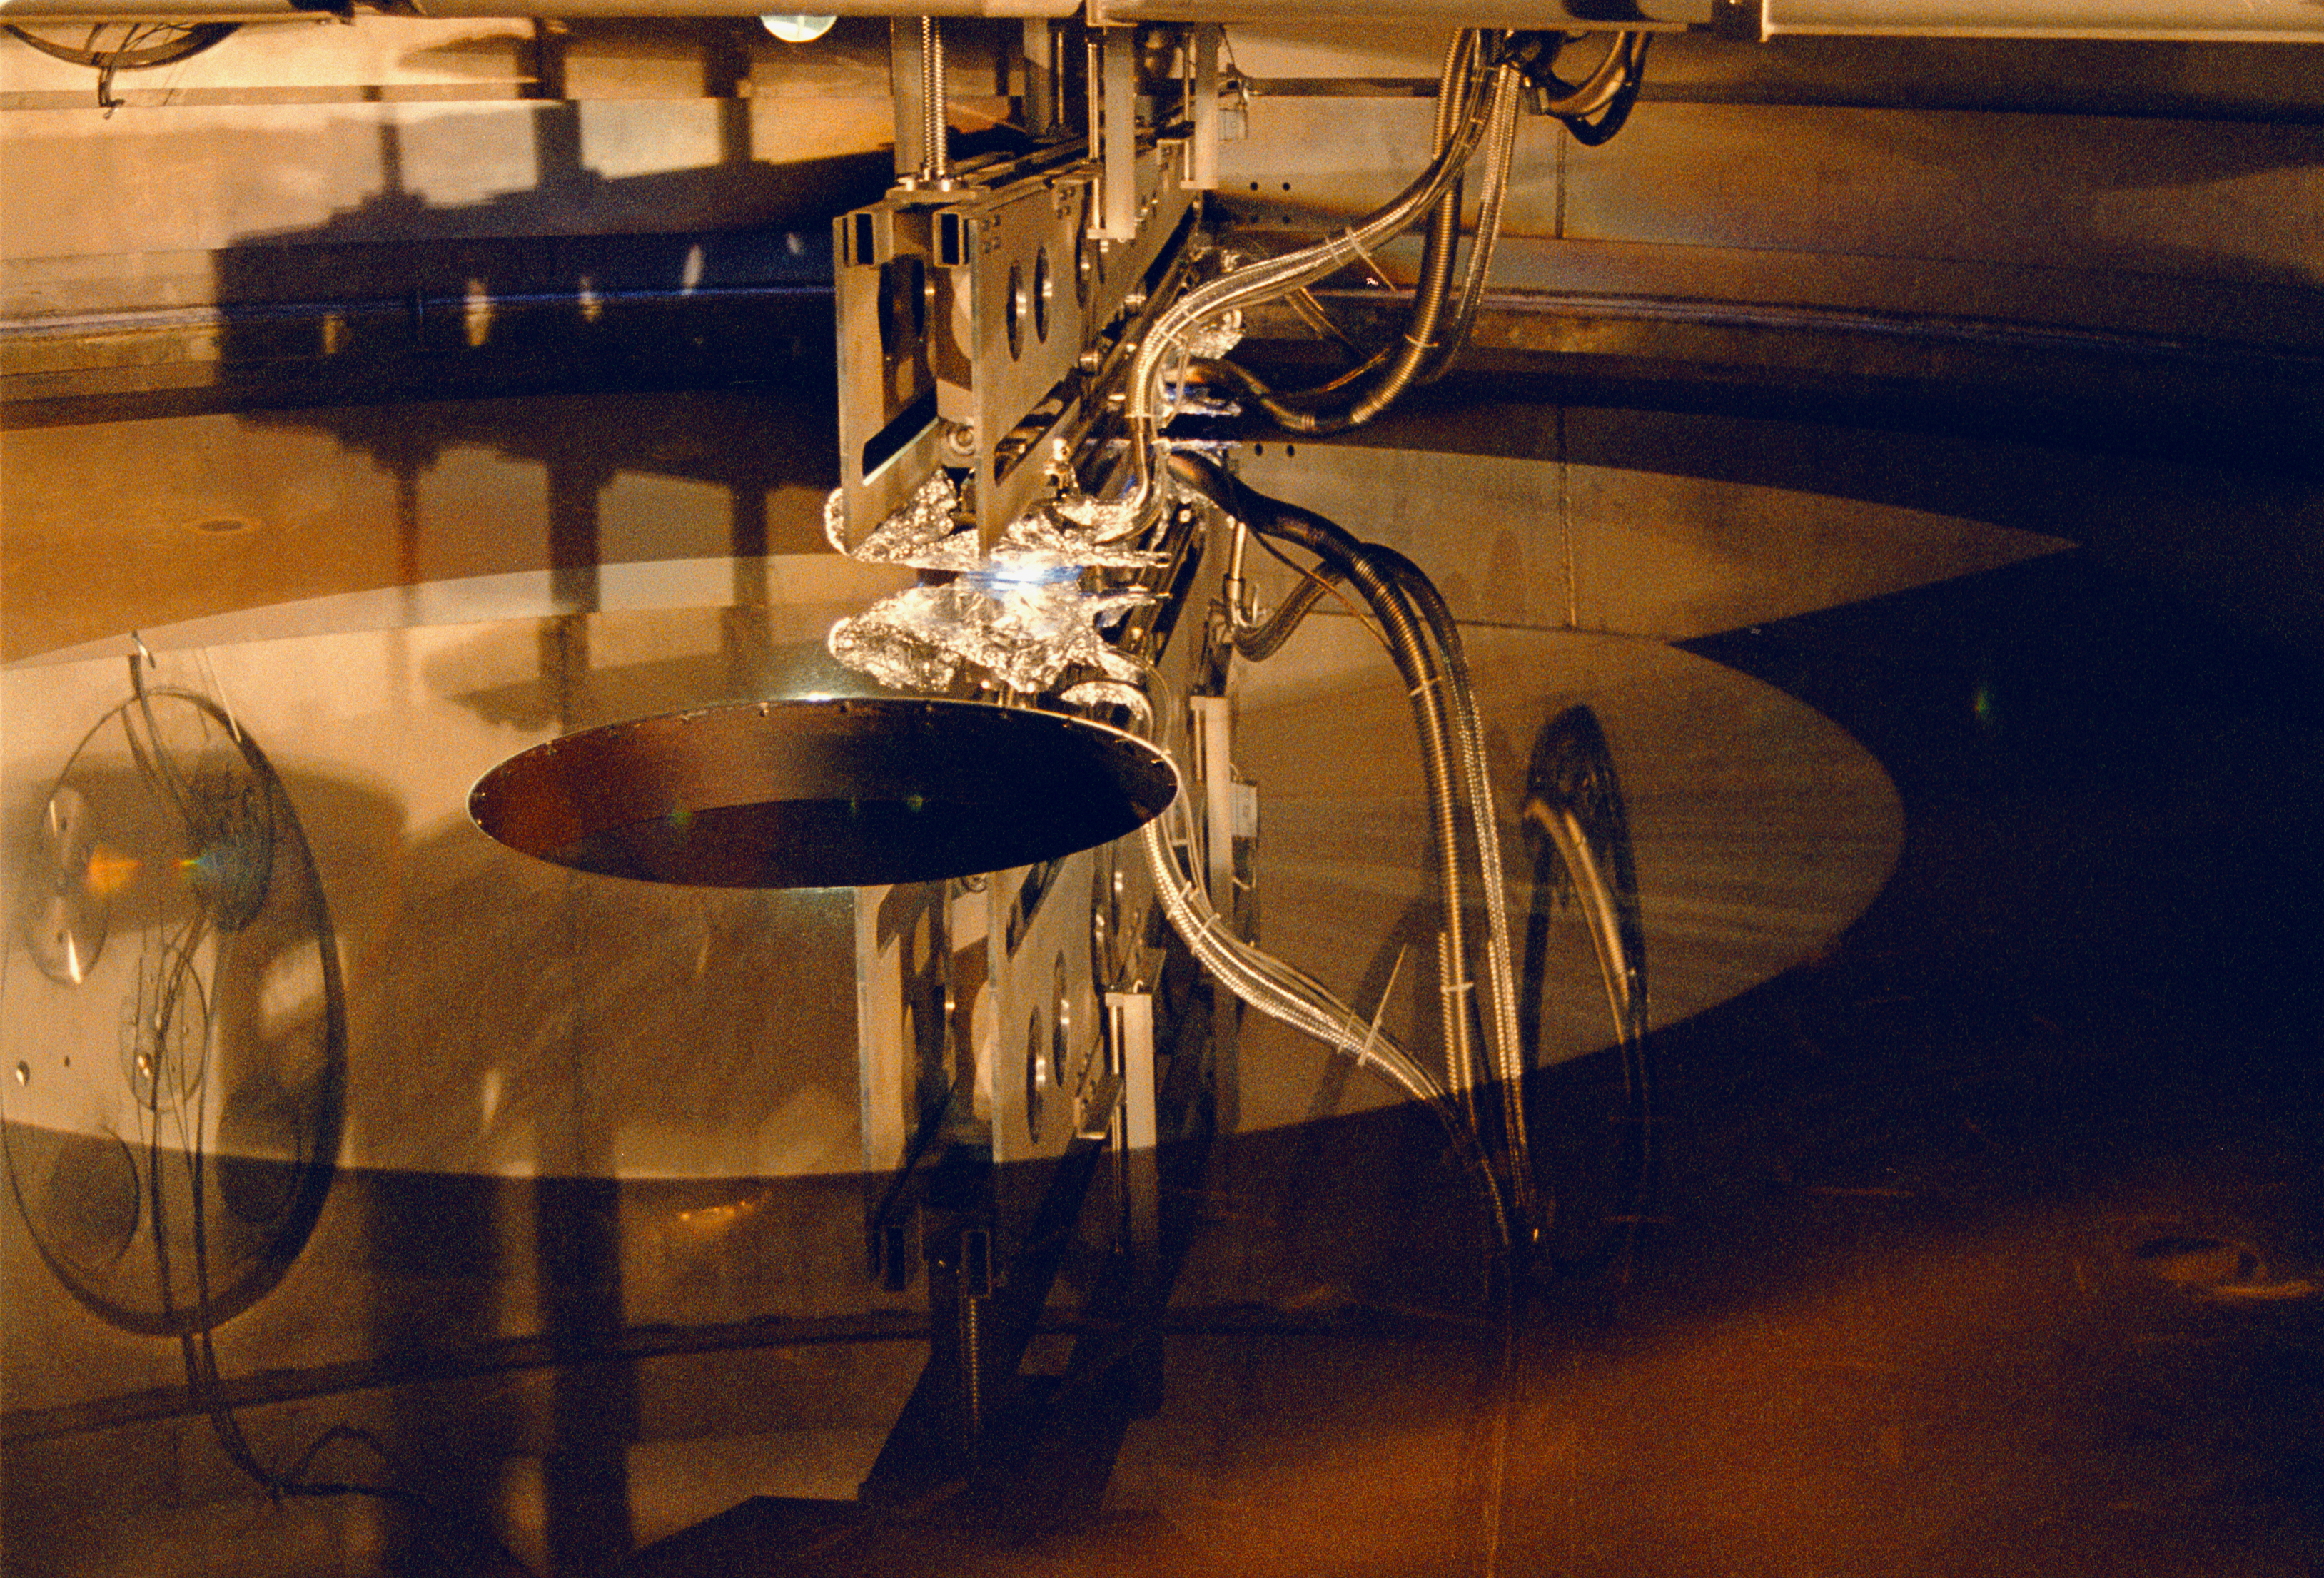

Gemini North primary

This unusual image shows the magnetron depositing the reflective aluminum coating on the primary mirror for the northern Gemini 8-meter telescope.

Credit: NOIRLab/NSF/AURA/